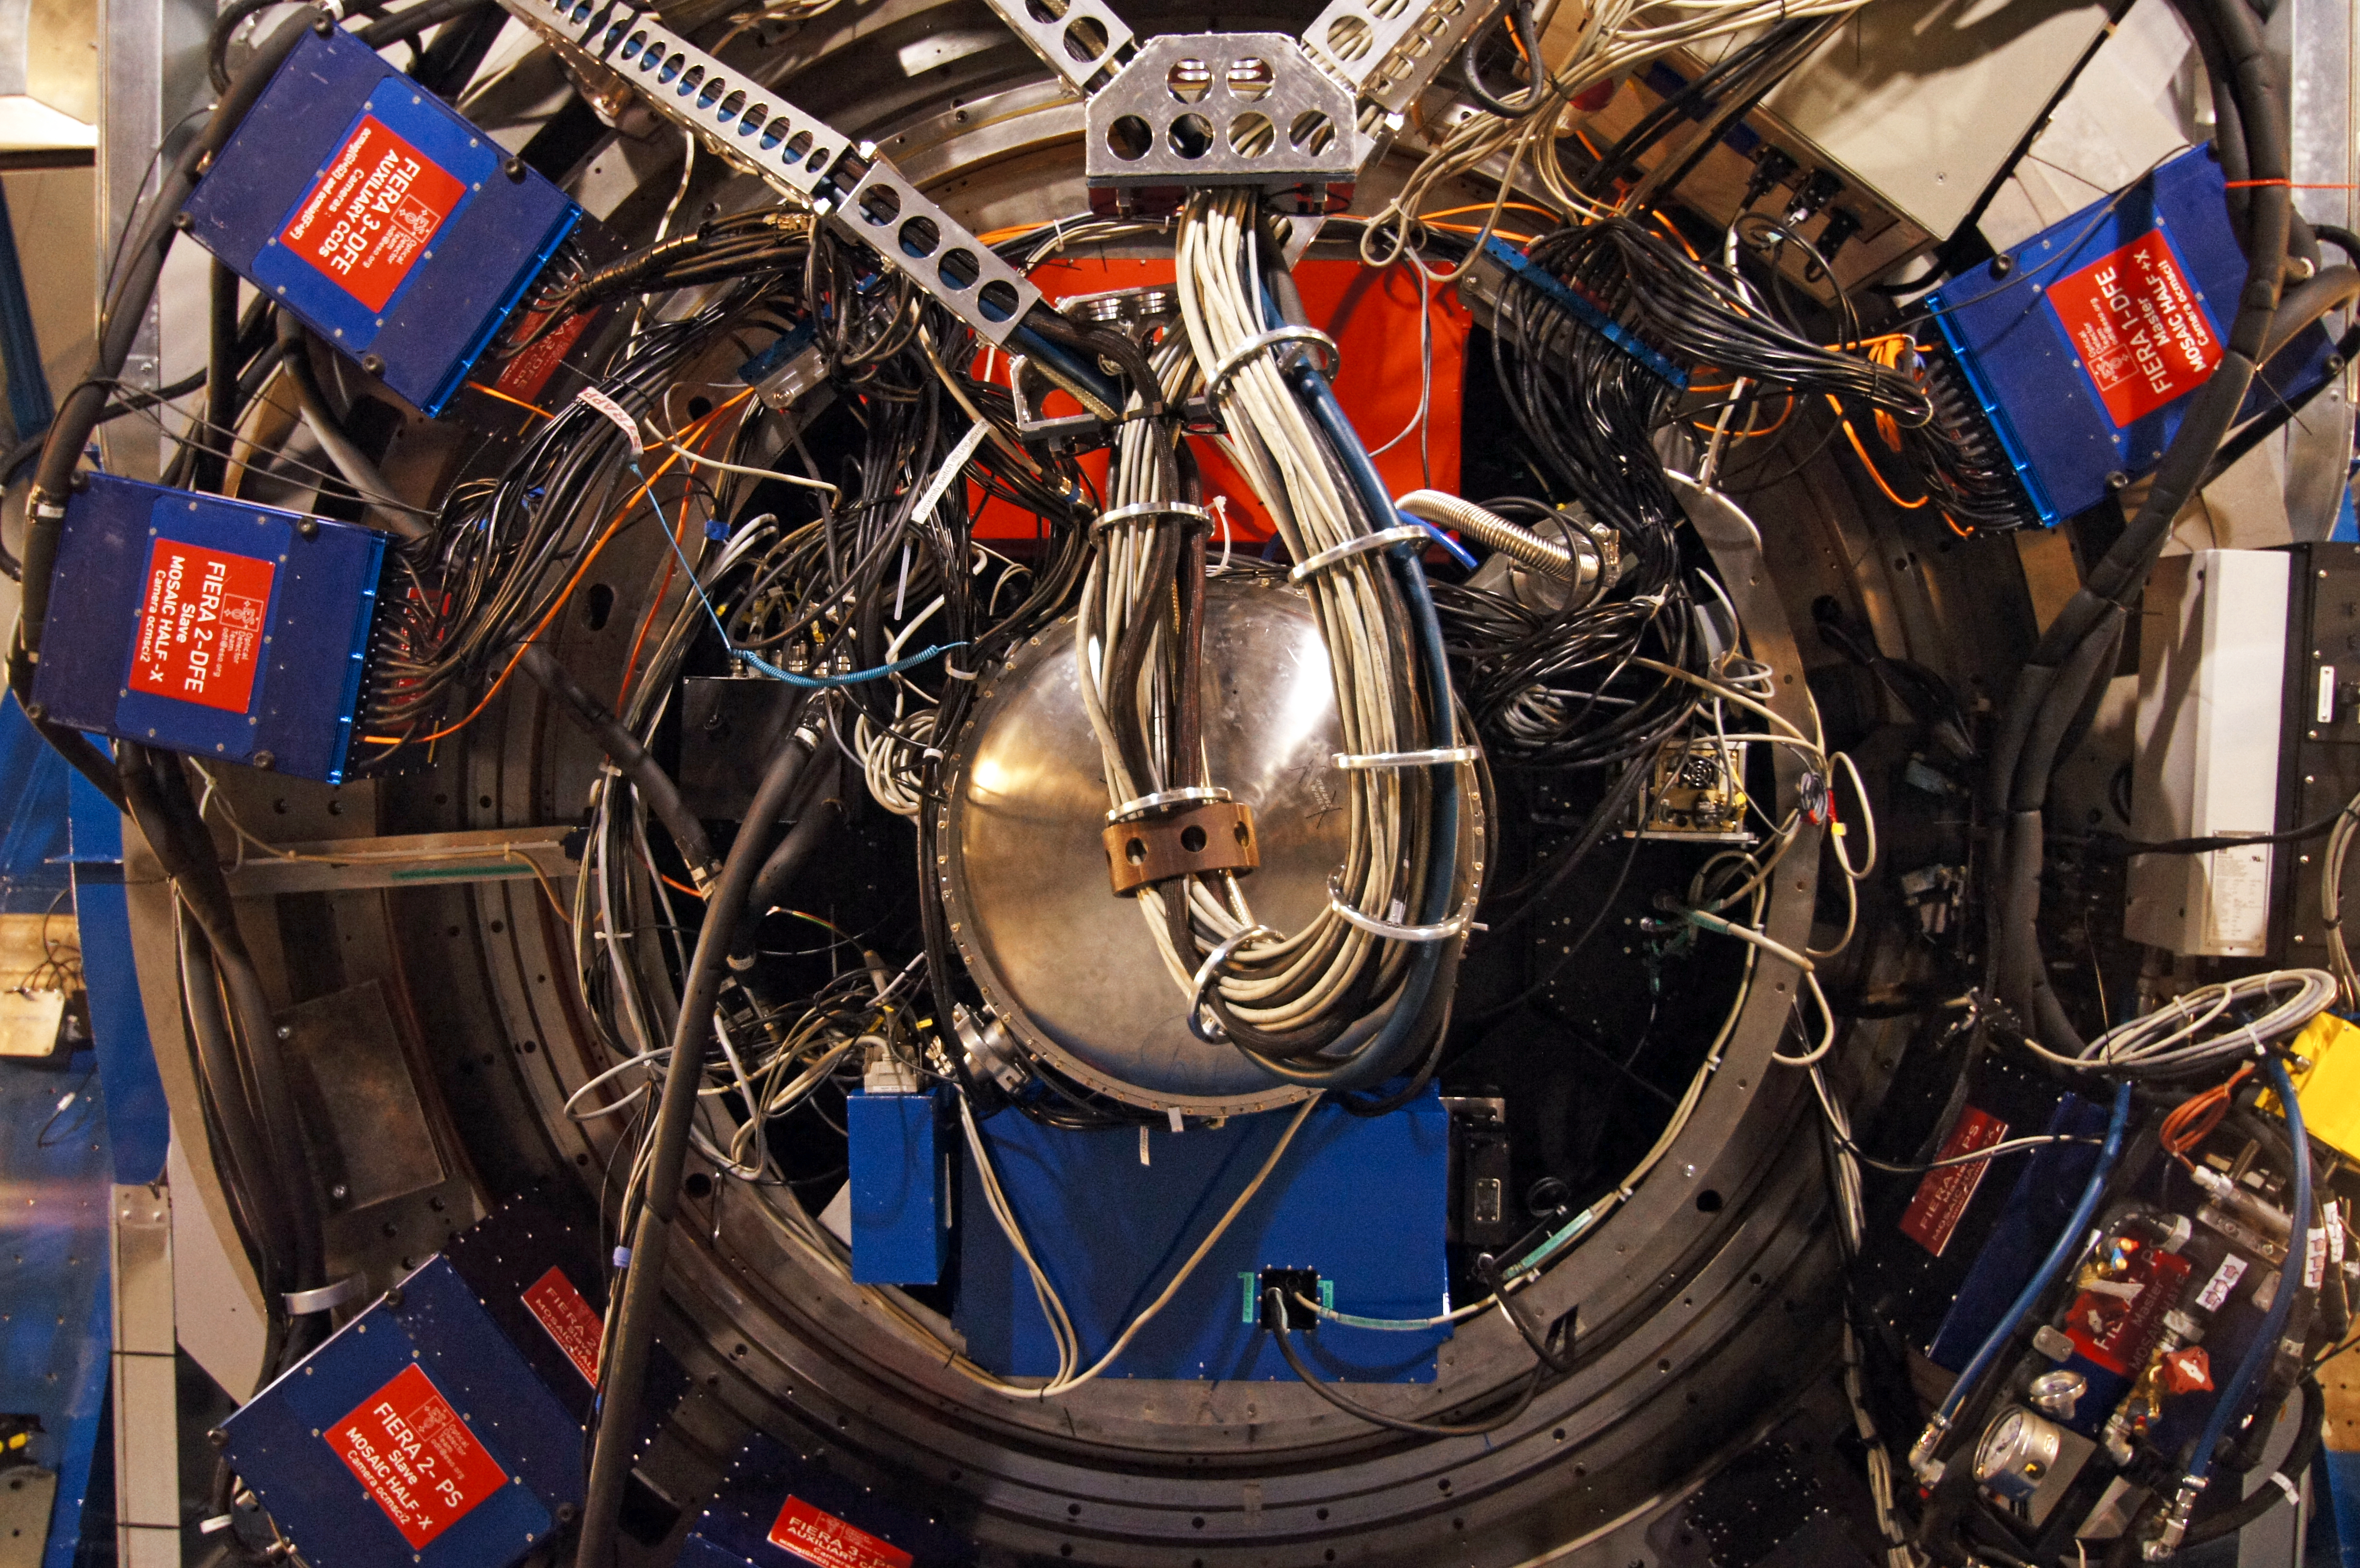

VLT Unit Telescope underbelly

A view of the underbelly of one of the Unit Telescopes of the VLT, where the CCD detectors are located.

Credit: ESO